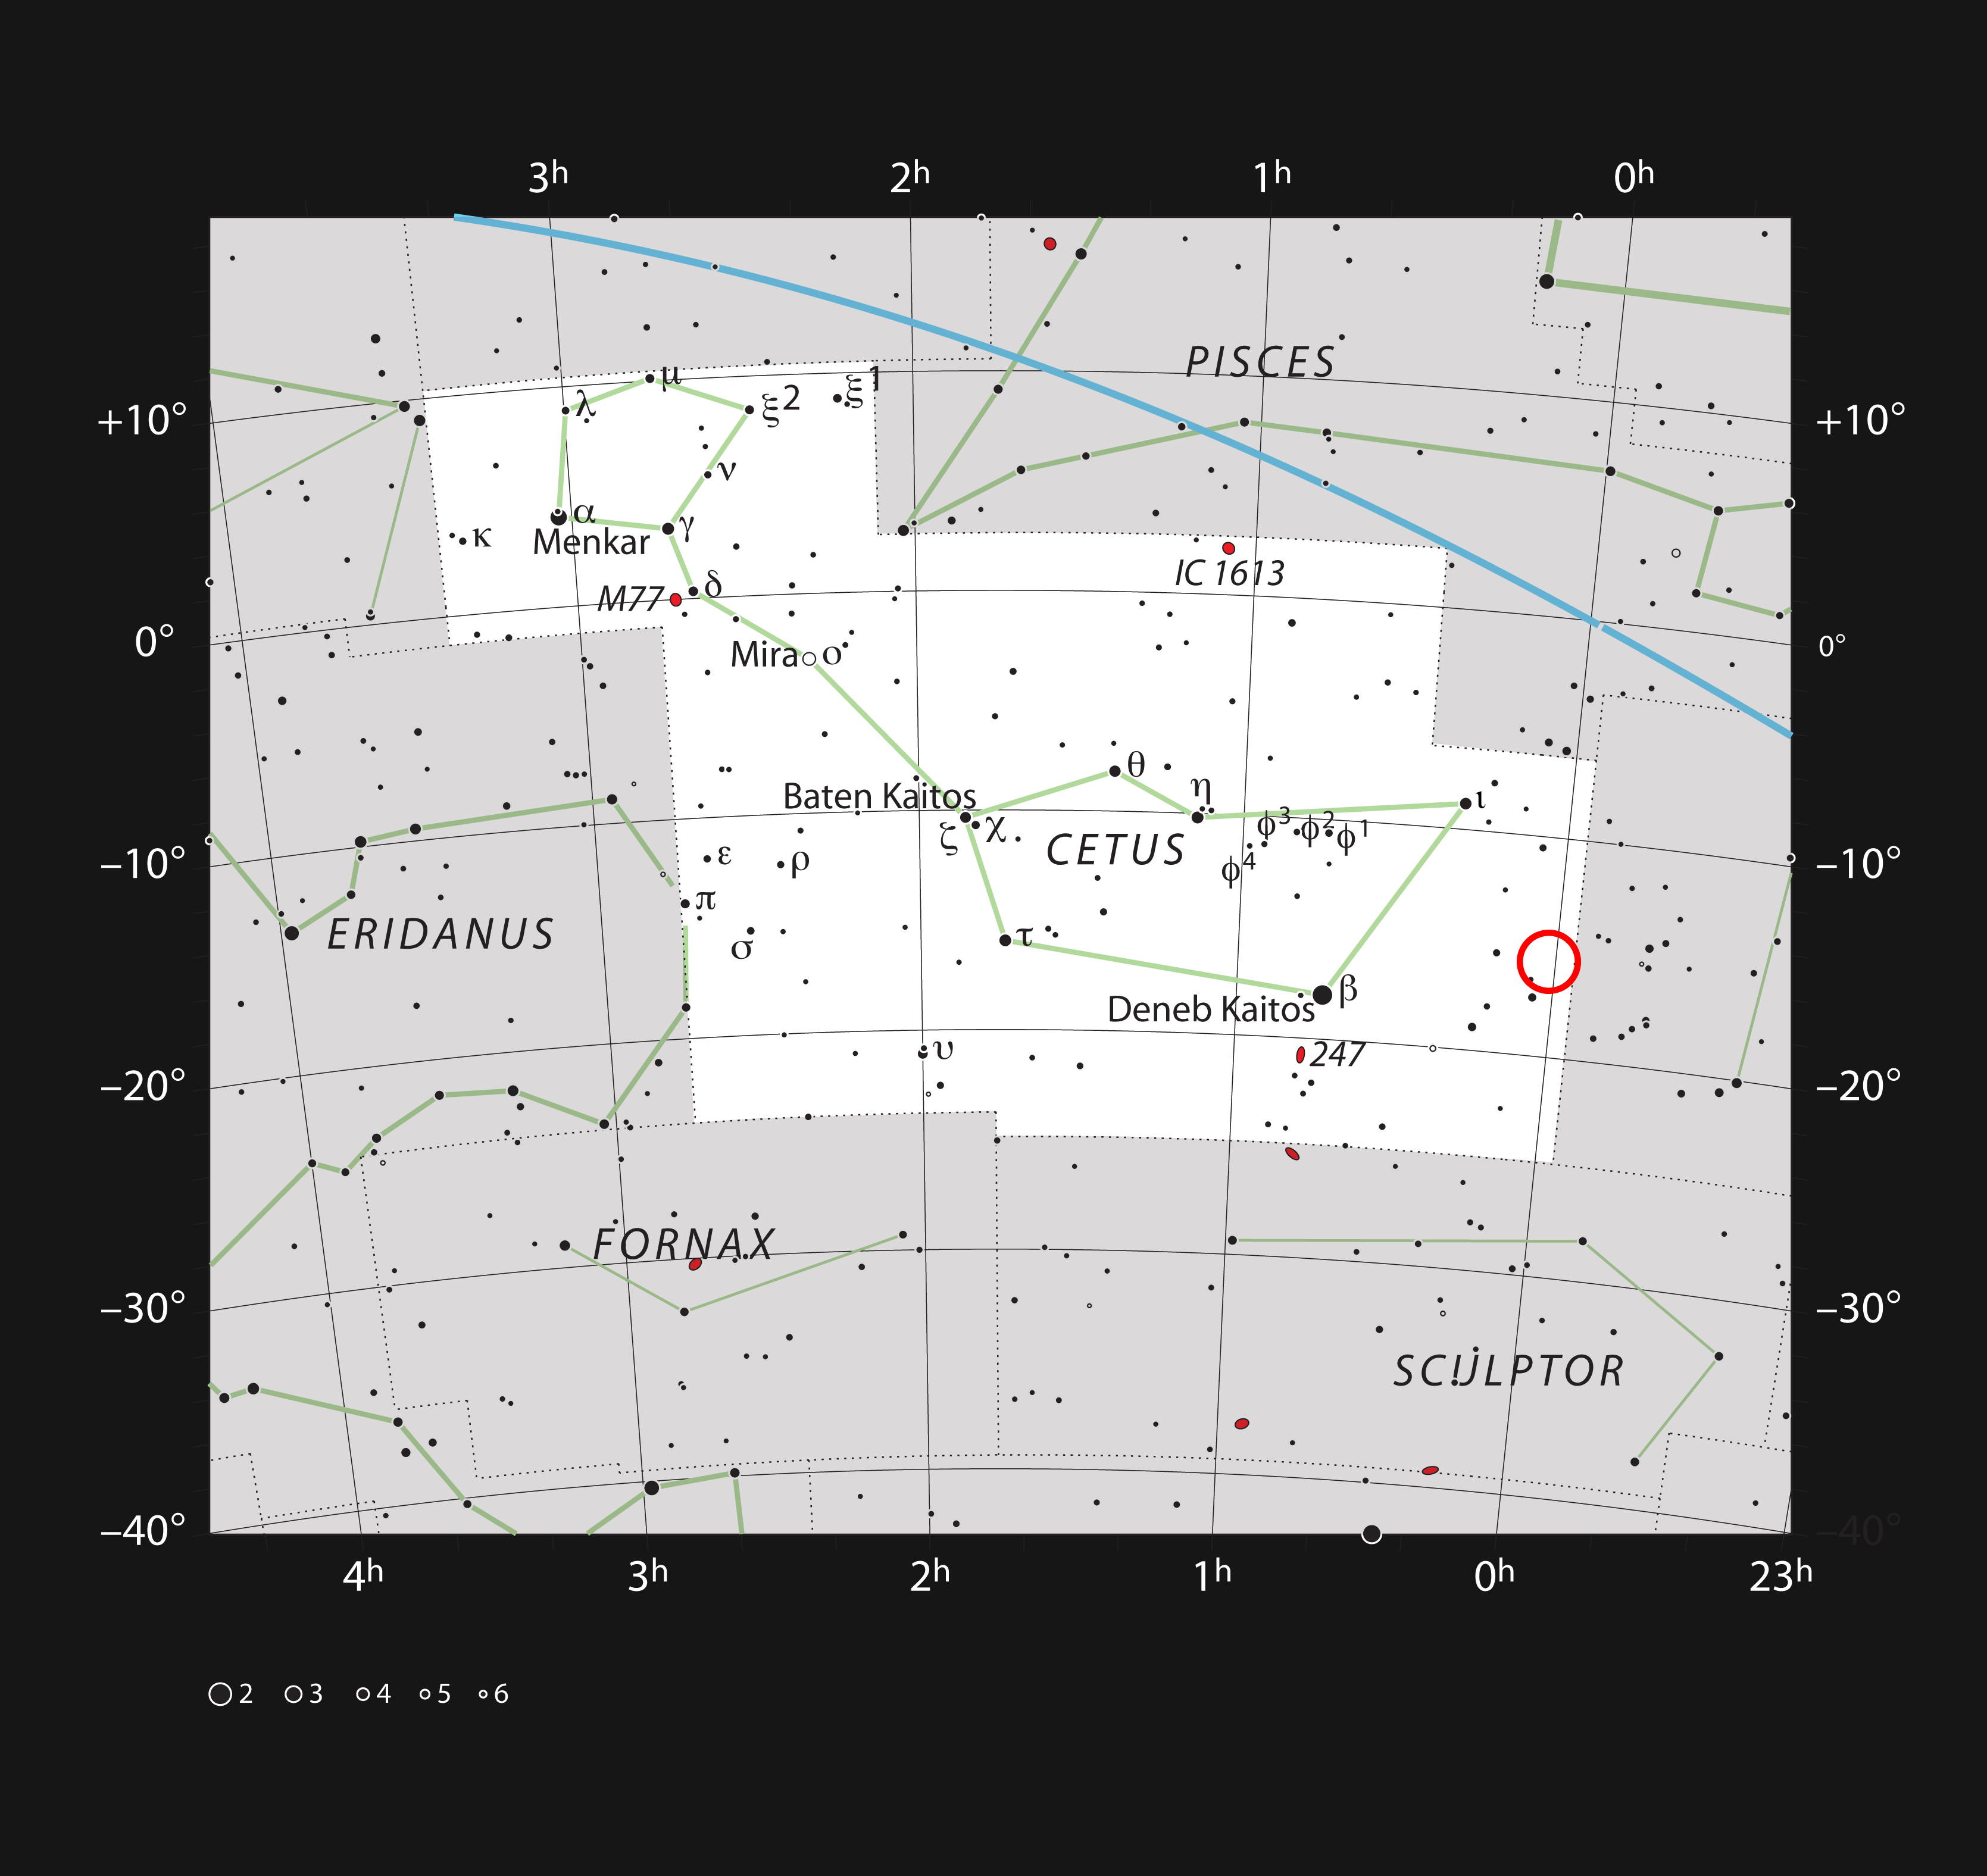

The dwarf galaxy WLM in the constellation of Cetus

This chart shows the position of the faint, galaxy WLM in the constellation of Cetus (The Sea Monster). Most of the stars visible to the naked eye on a clear and dark night are shown. The galaxy itself has a very low surface brightness, it was discoved photographically in the early twentieth century and is very hard to spot visually.

Credit: ESO/IAU and Sky & Telescope